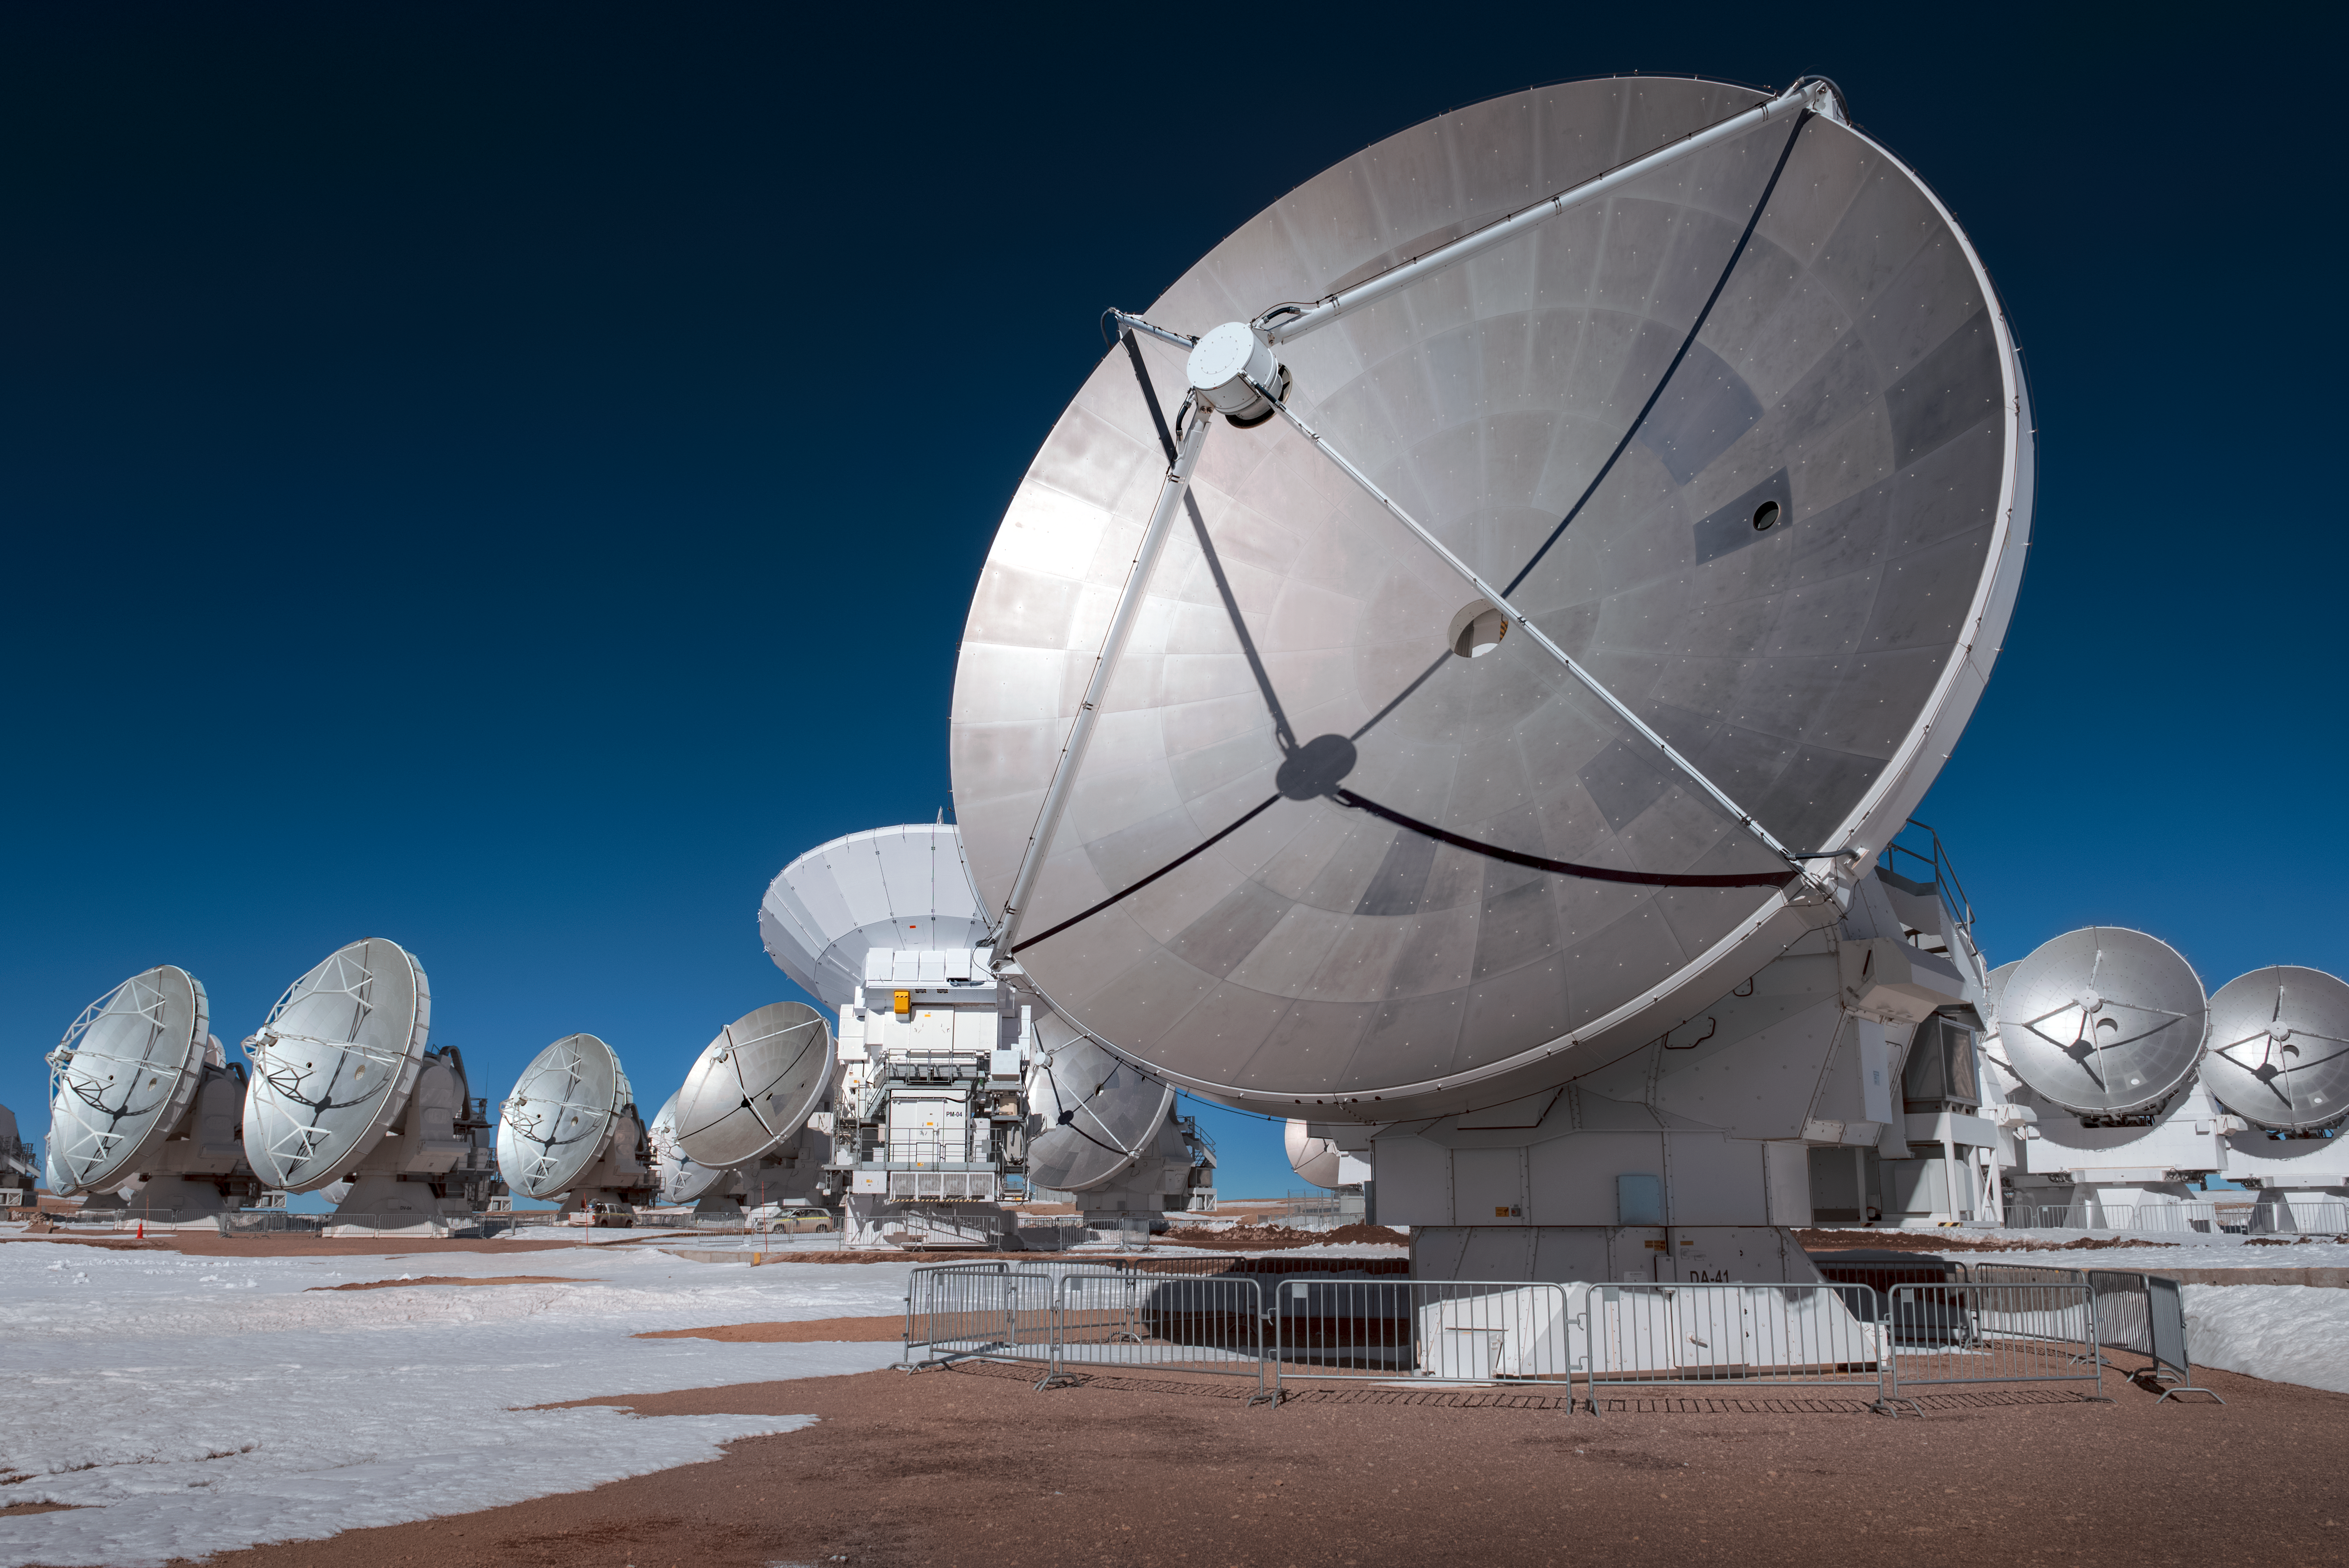

Mighty metal

The mighty metallic panels that comprise the dish of this 12-metre Atacama Large Millimeter/submillimeter Array (ALMA) antenna glisten in the sunlight in this stunning shot from the Chajnantor Plateau.

These metallic panels create a large reflecting surface that plays the same role as the mirror of an optical telescope: it collects radiation coming from distant astronomical objects, and focuses it into a detector that measures the radiation.

Credit: ESO/A. Ghizzi Panizza (www.albertoghizzipanizza.com)